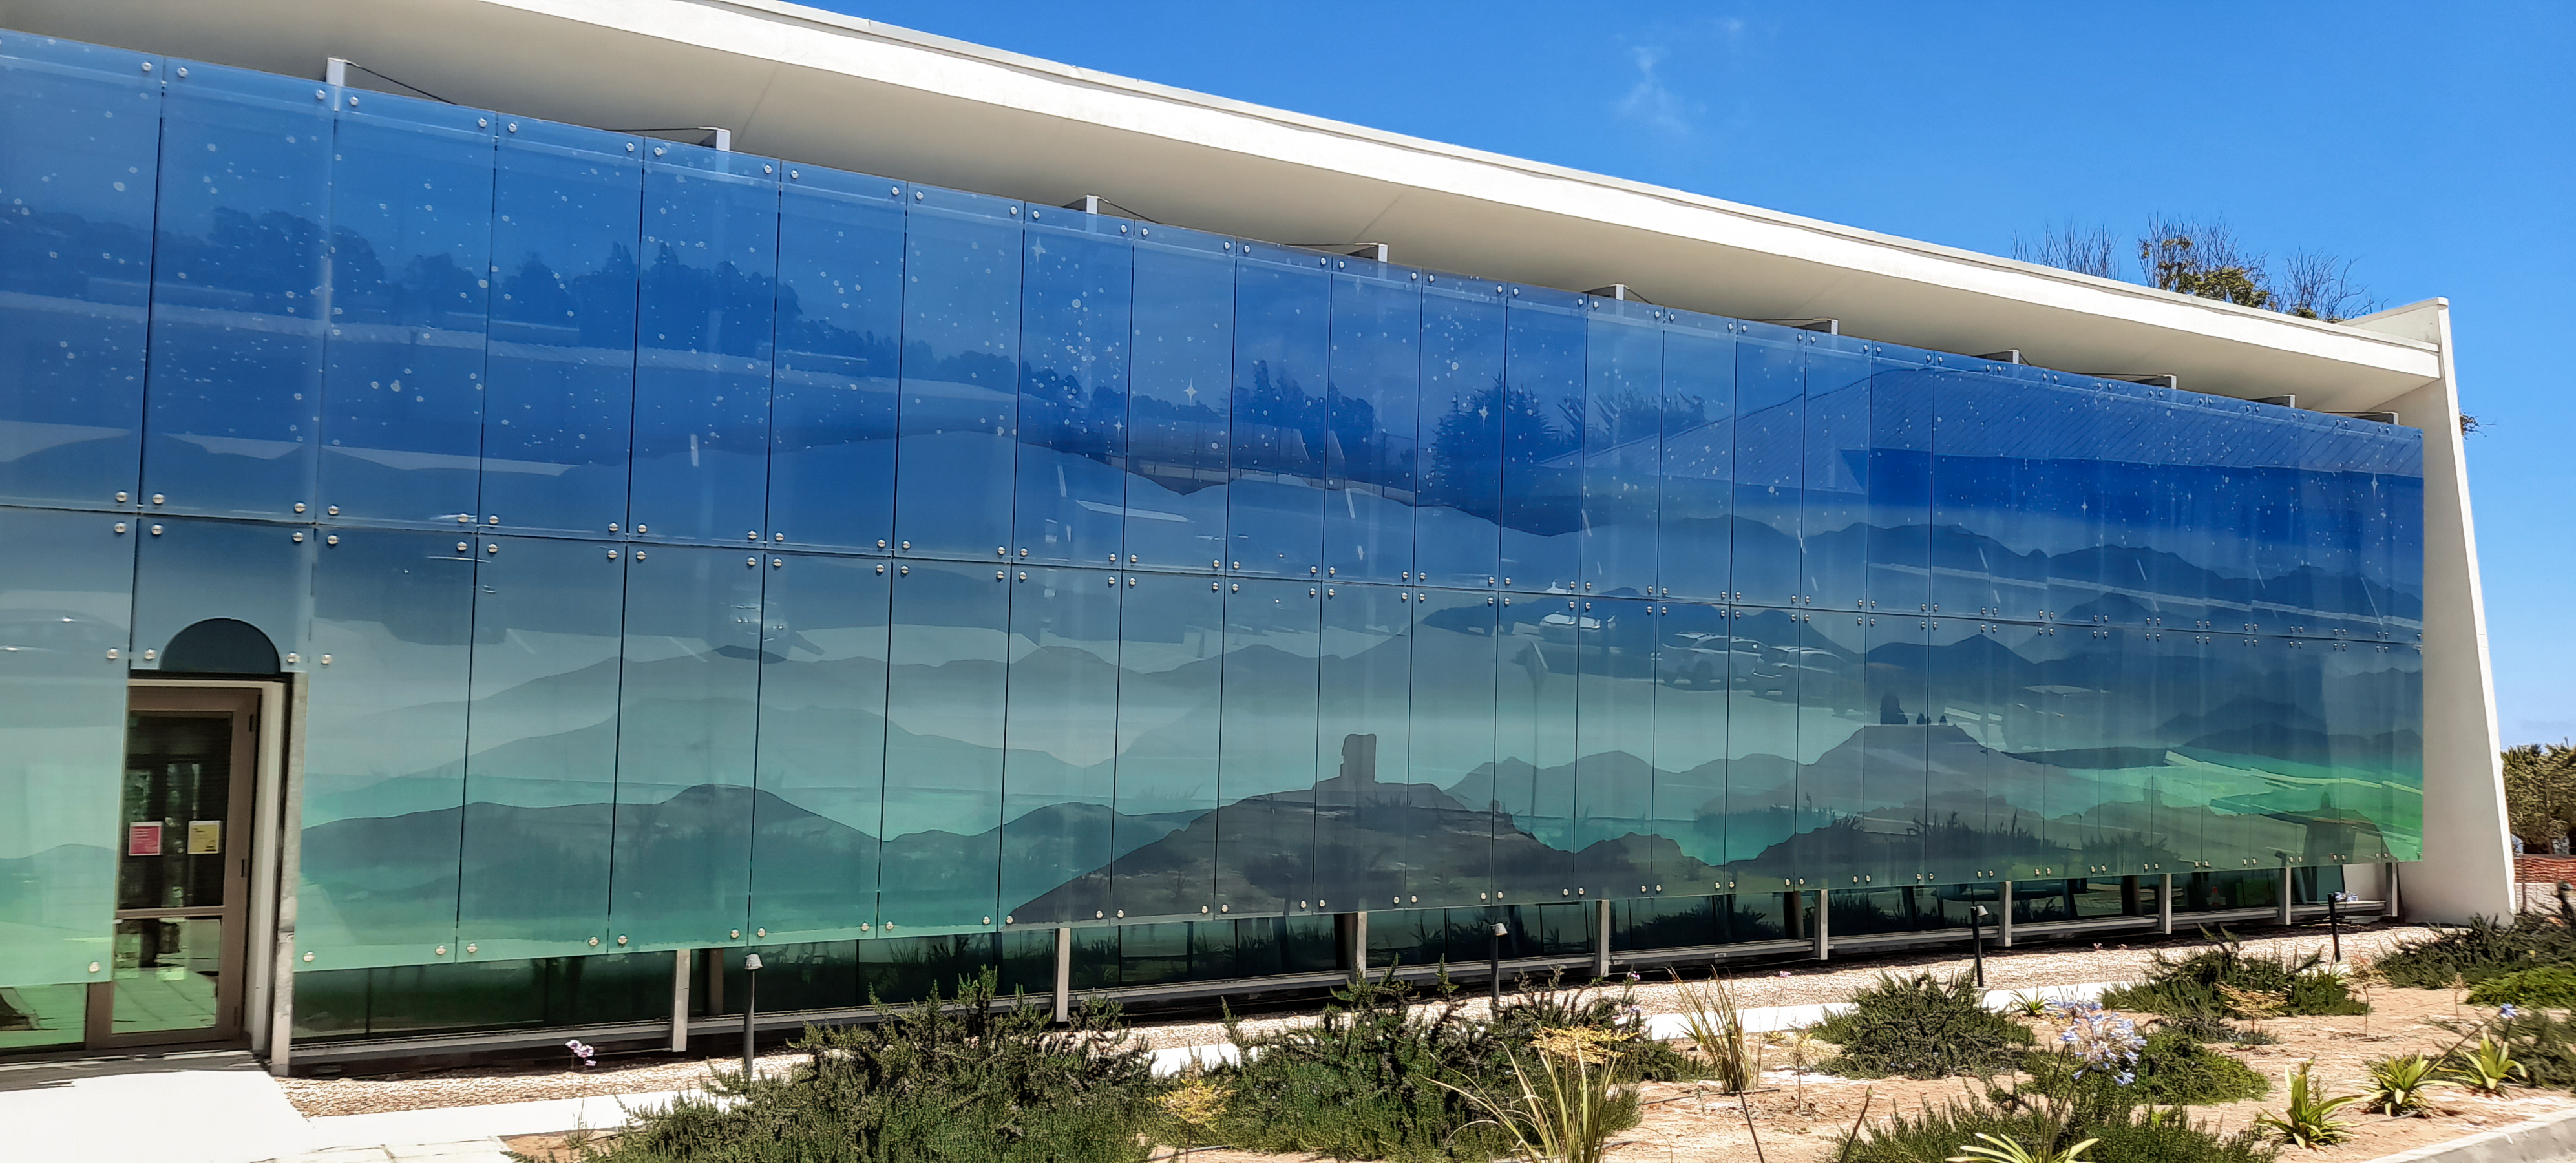

AURA Recinto

Part of the AURA Recinto facility in La Serena, Chile.

Credit: NOIRLab/AURA/NSF/L. Opazo